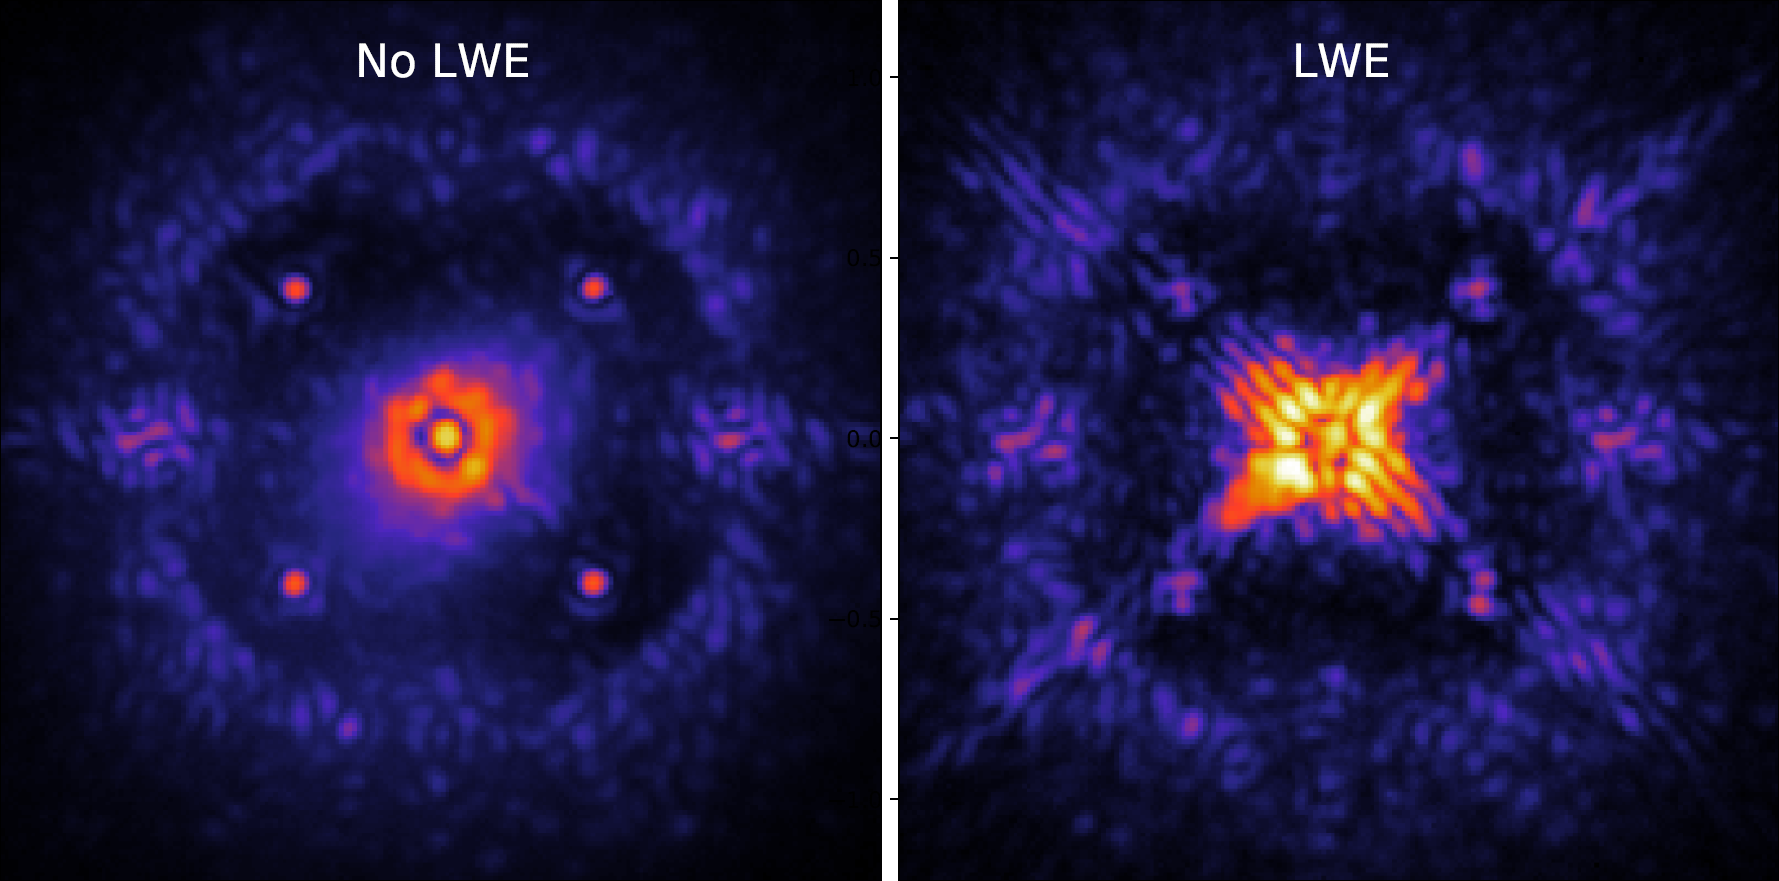

Low Wind Effect (LWE) on astronomical images

A demonstration of how the Low Wind Effect (LWE) affects astronomical images.

Credit: Milli et al.